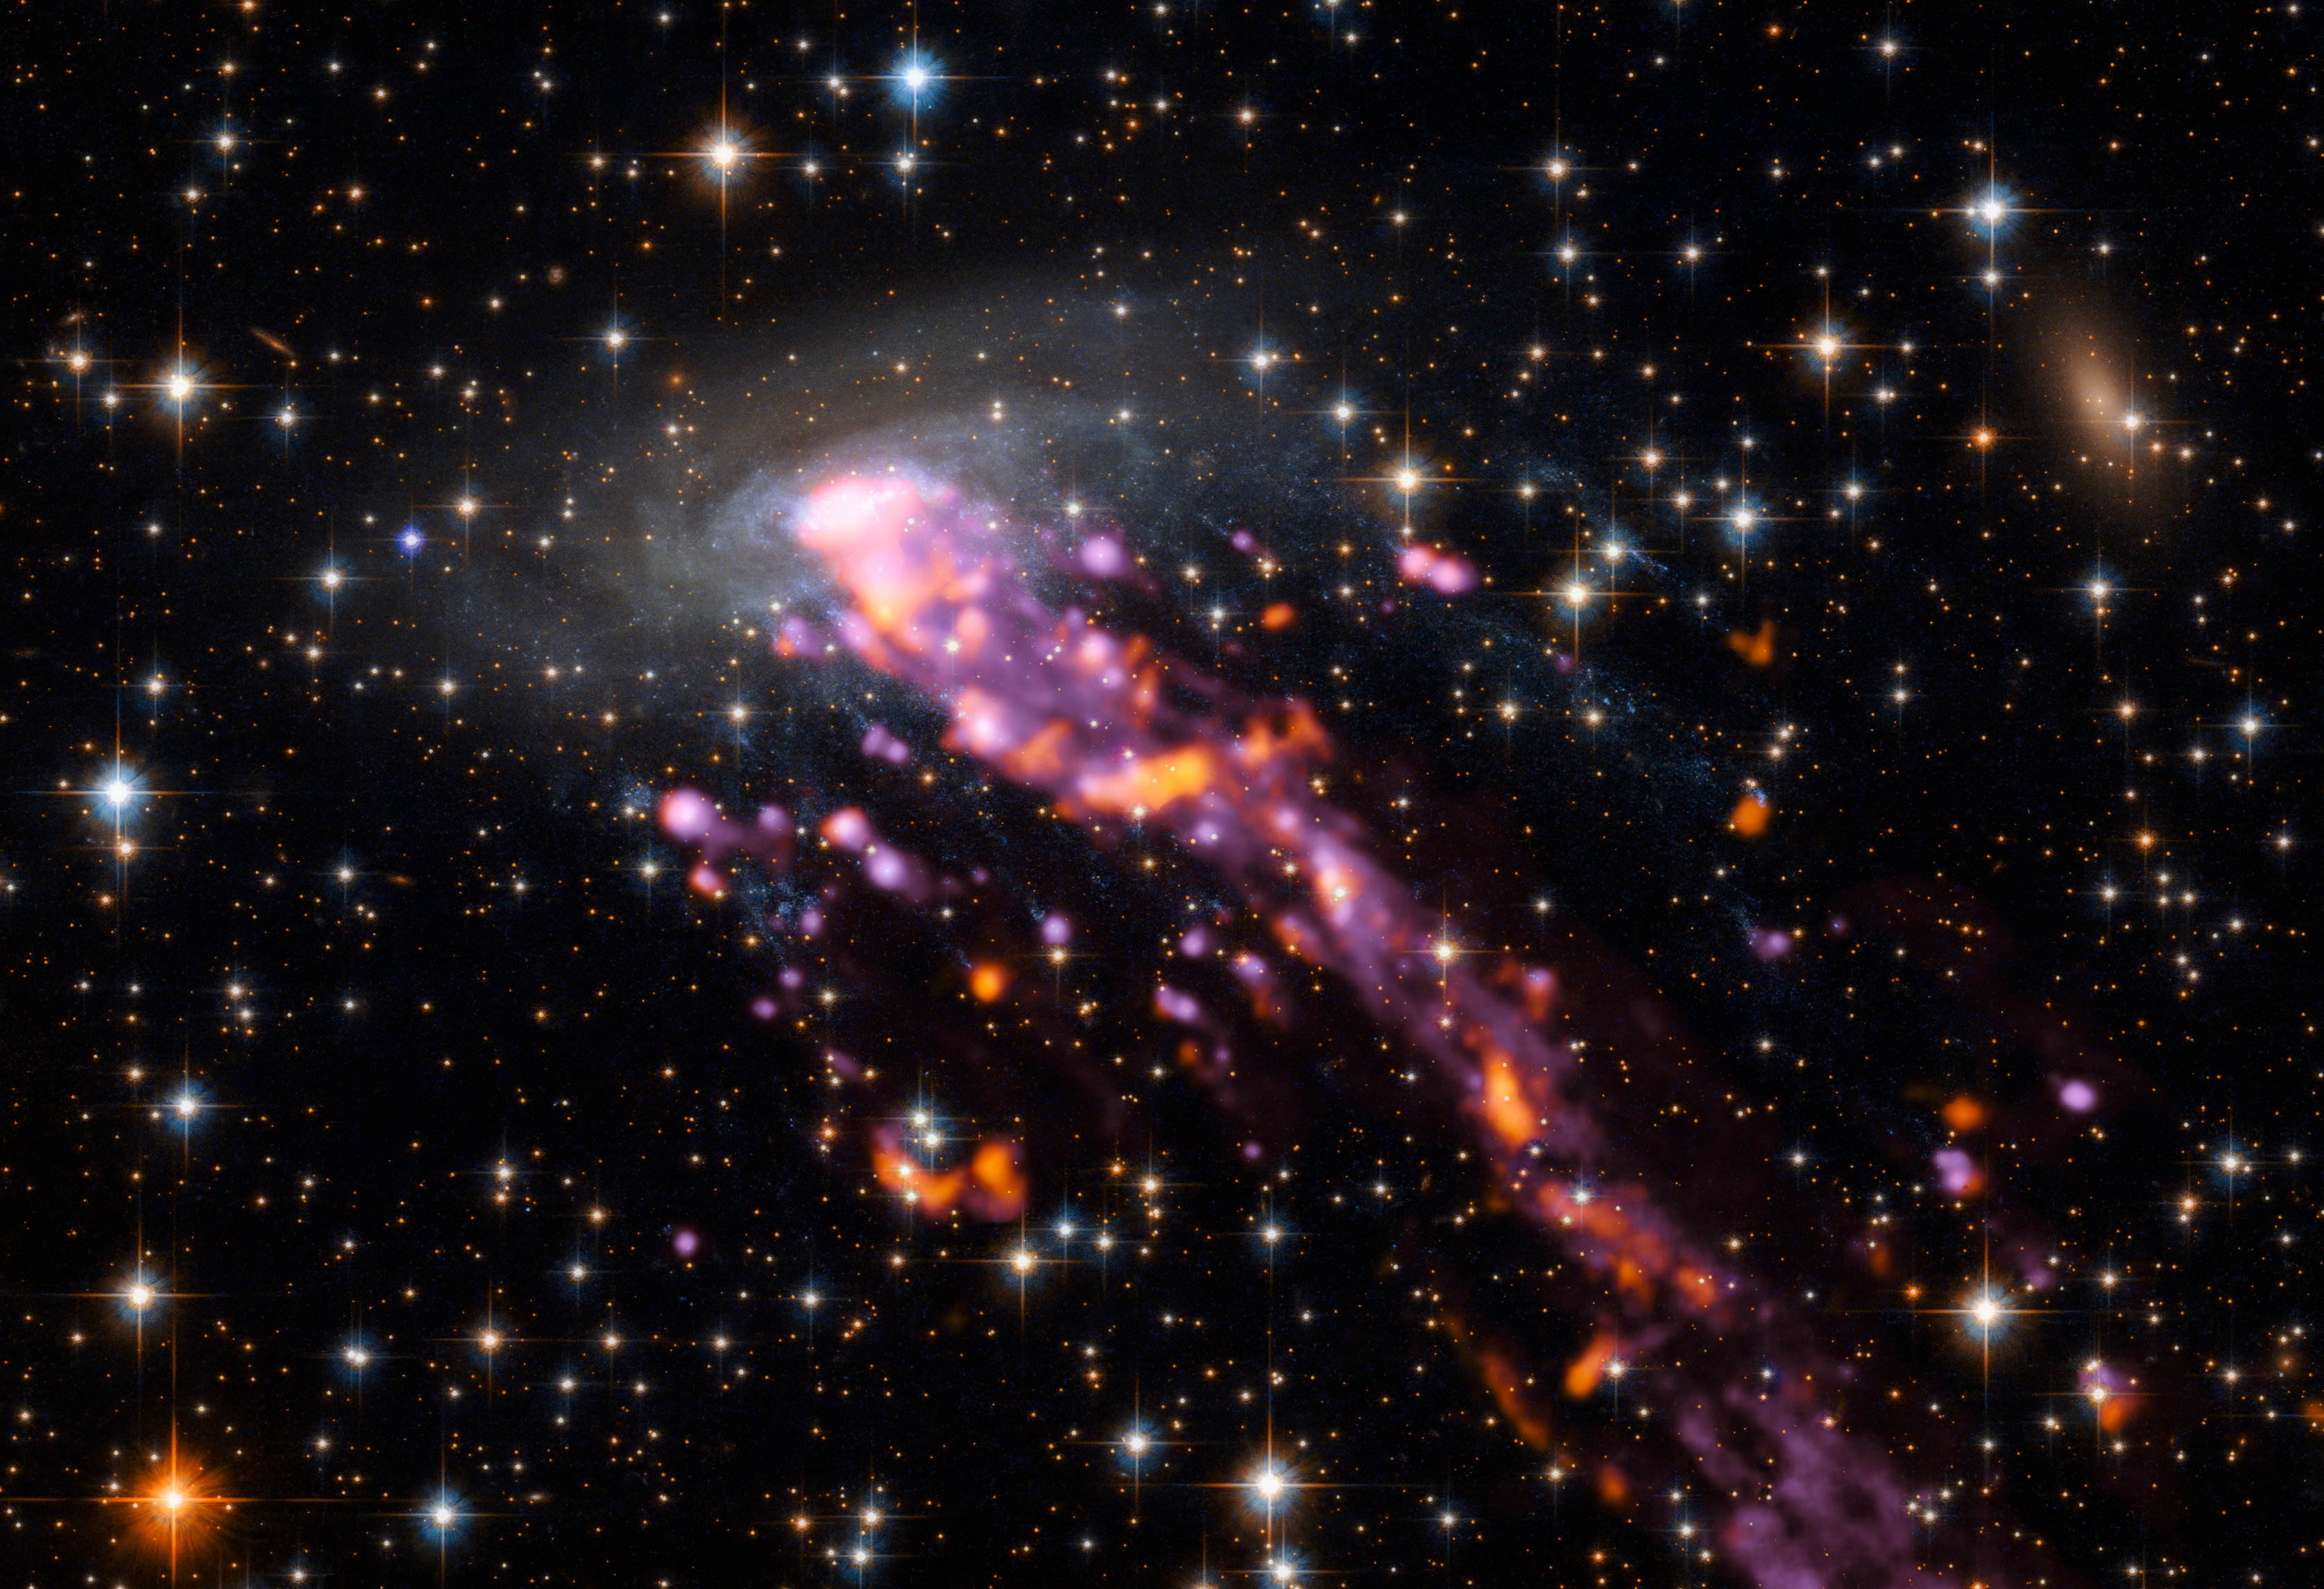

ALMA explores a Cosmic Jellyfish

Using the detailed eyes of the Atacama Large Millimeter/submillimeter Array (ALMA) and ESO’s Very Large Telescope (VLT), astronomers have mapped the intense tails of a cosmic jellyfish: a number of knotty streams of gas spewing outwards from a spiral galaxy named ESO 137-001.

This celestial cnidarian is shown here in beautiful detail. The various elements making up this image were captured by different telescopes. The galaxy and its surroundings were imaged by the NASA/ESA Hubble Space Telescope; its tails, which trace streams of hydrogen and show up in hues of bright purple, by the MUSE instrument mounted on the VLT; and bright hotspots of carbon oxide emission from within the system, which show up as flares of orange-red, were spotted by ALMA.

These tails are caused by a dramatic phenomenon known as ram-pressure stripping. The space between galaxies in a cluster is not empty, but full of material that acts like a viscous fluid. As a galaxy travels through this resistant environment, gas is stripped out of the galaxy to form a wake that creates beautiful, intricate systems such as that seen here around ESO 137-001 (which resides in the Norma galaxy cluster). The direction and position of the tail shed light on the way in which the galaxy is moving — with galaxies usually falling towards the centre of the cluster itself.

This image offers the first high-resolution map of the cold molecular gas lurking within a ram-pressure stripped system. ESO 137-001 is one of the nearest jellyfish galaxies to Earth, and is particularly interesting because its long, extended tails of gas contain features known as ‘fireballs’: bursts of star formation. The precise mechanisms governing how stars form within jellyfish tails are mysterious, and this map thus provides a new window onto the conditions needed for new stars to form in such intense, changeable environments.

The ALMA array comprises 66 antennas, and is located on the Chajinator plateau in the Chilean Atacama Desert at an altitude of 5000 metres. ALMA observes the night sky from this remote location to unlock the secrets of how the Universe — and its weird and wonderful residents, ESO 137-001 included — formed and evolved, revealing more about our cosmic origins.

Credit: ALMA (ESO/NAOJ/NRAO), P. Jachym (Czech Academy of Sciences) et al.